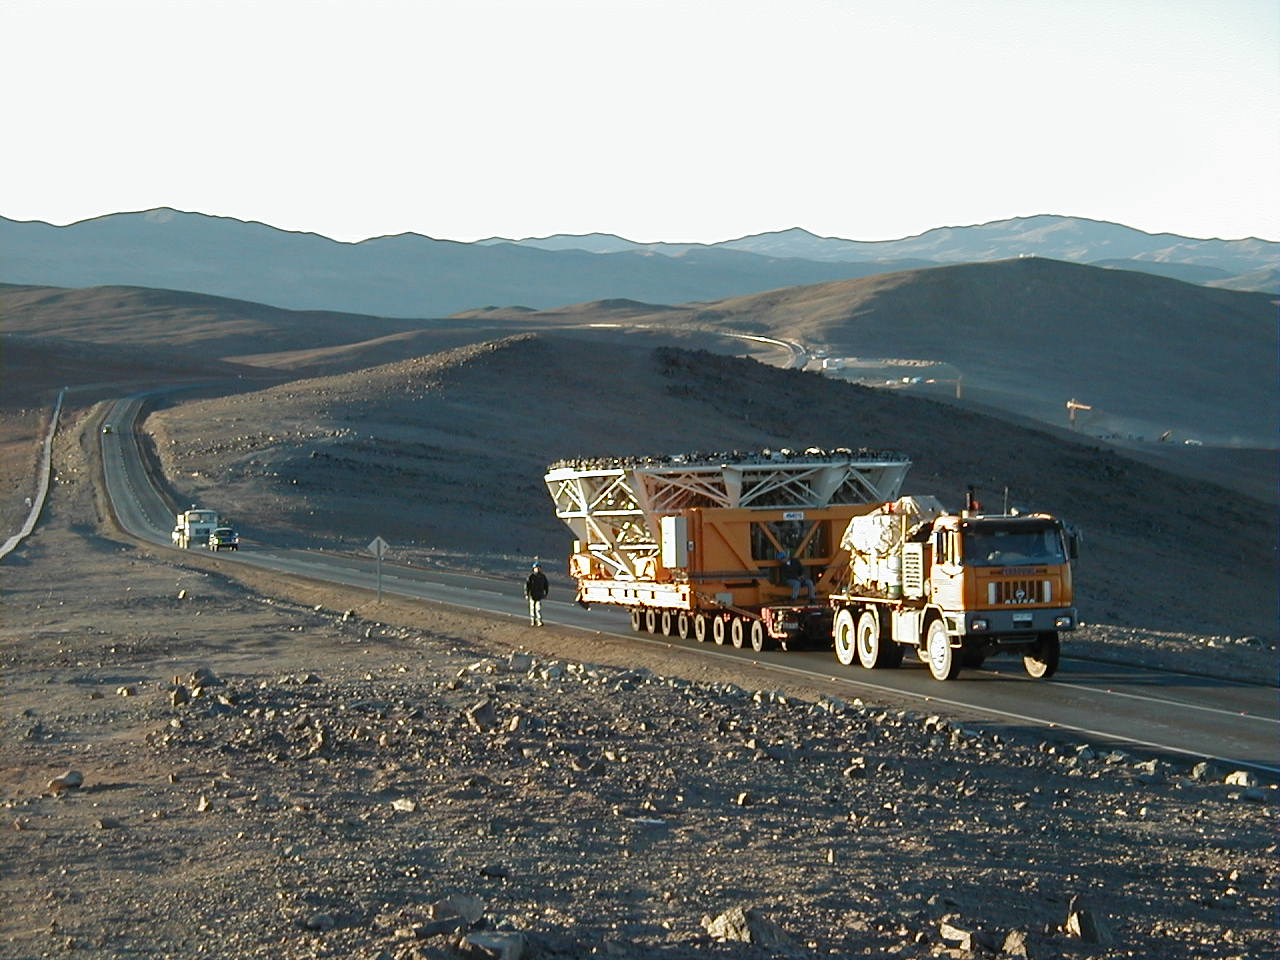

M1 cell transport

The transport with the third M1 Cell on the road towards the top of Paranal. In the background, to the right, the area where the Paranal Recidencia is being constructed; to the right the Base Camp installations.

Credit: ESO